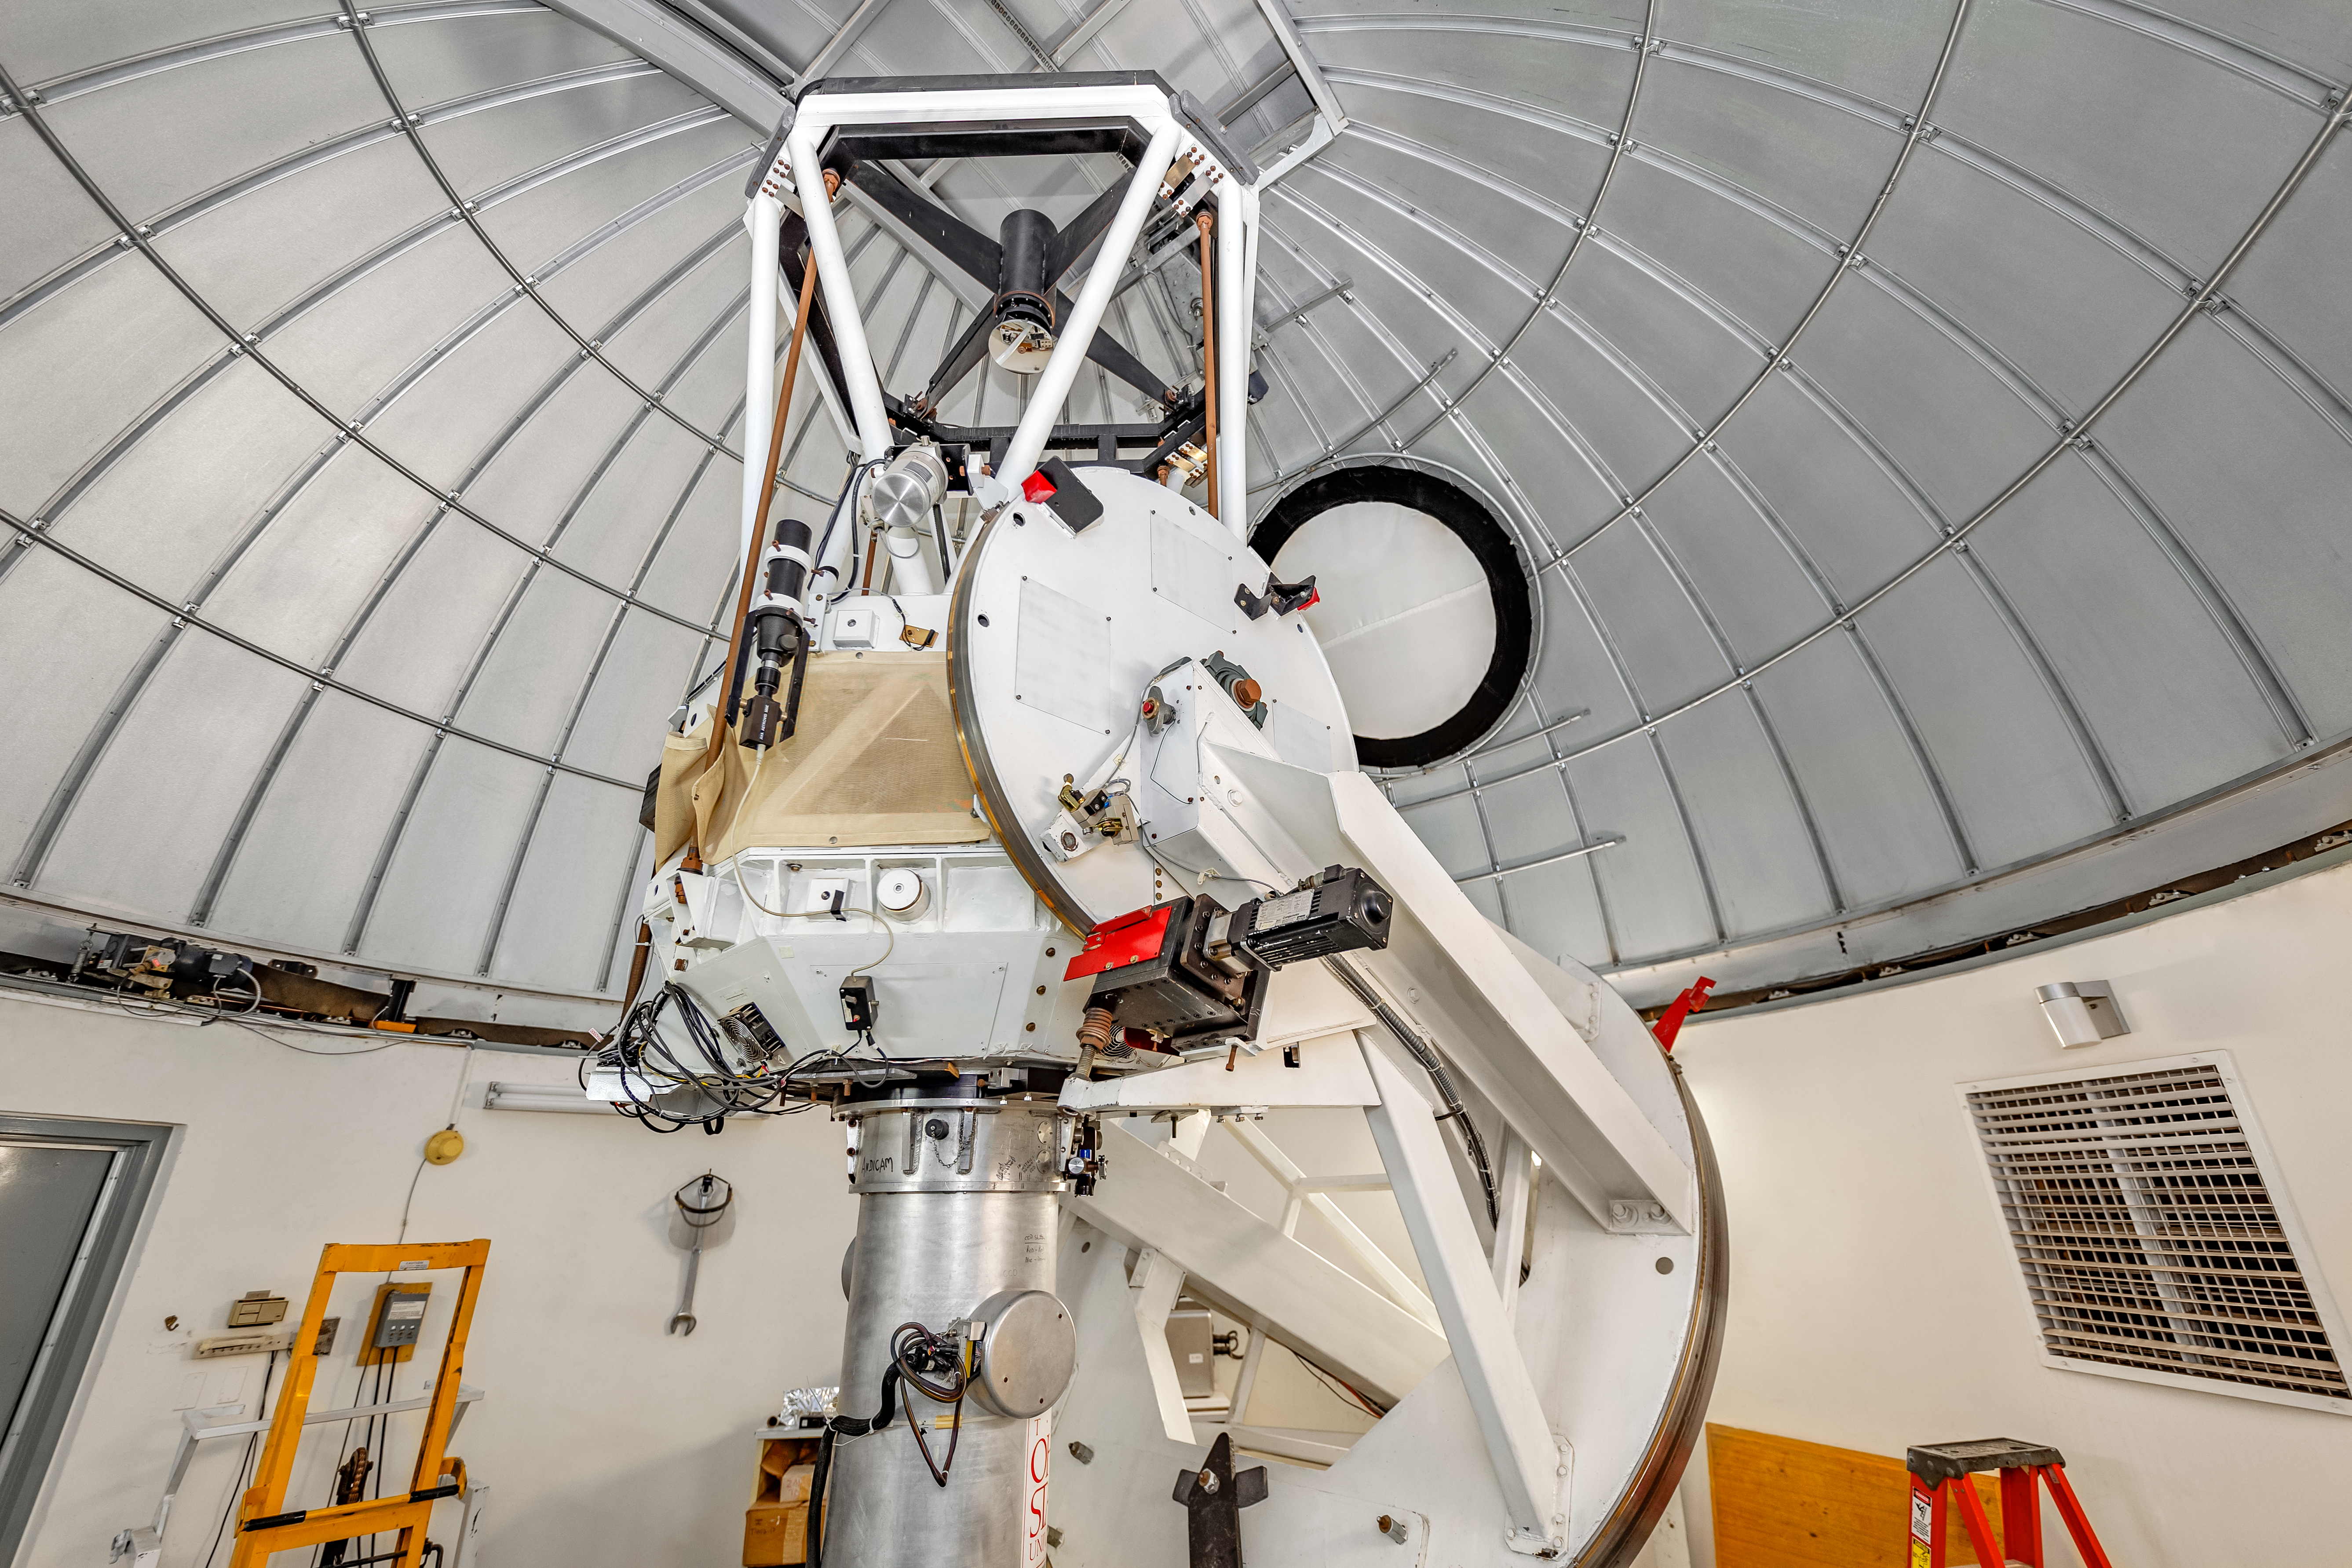

SMARTS 1.3-meter Telescope Interior

The interior of the SMARTS 1.3-meter Telescope on Cerro Tololo in Chile.

Credit: CTIO/NOIRLab/NSF/AURA/ T. Slovinský